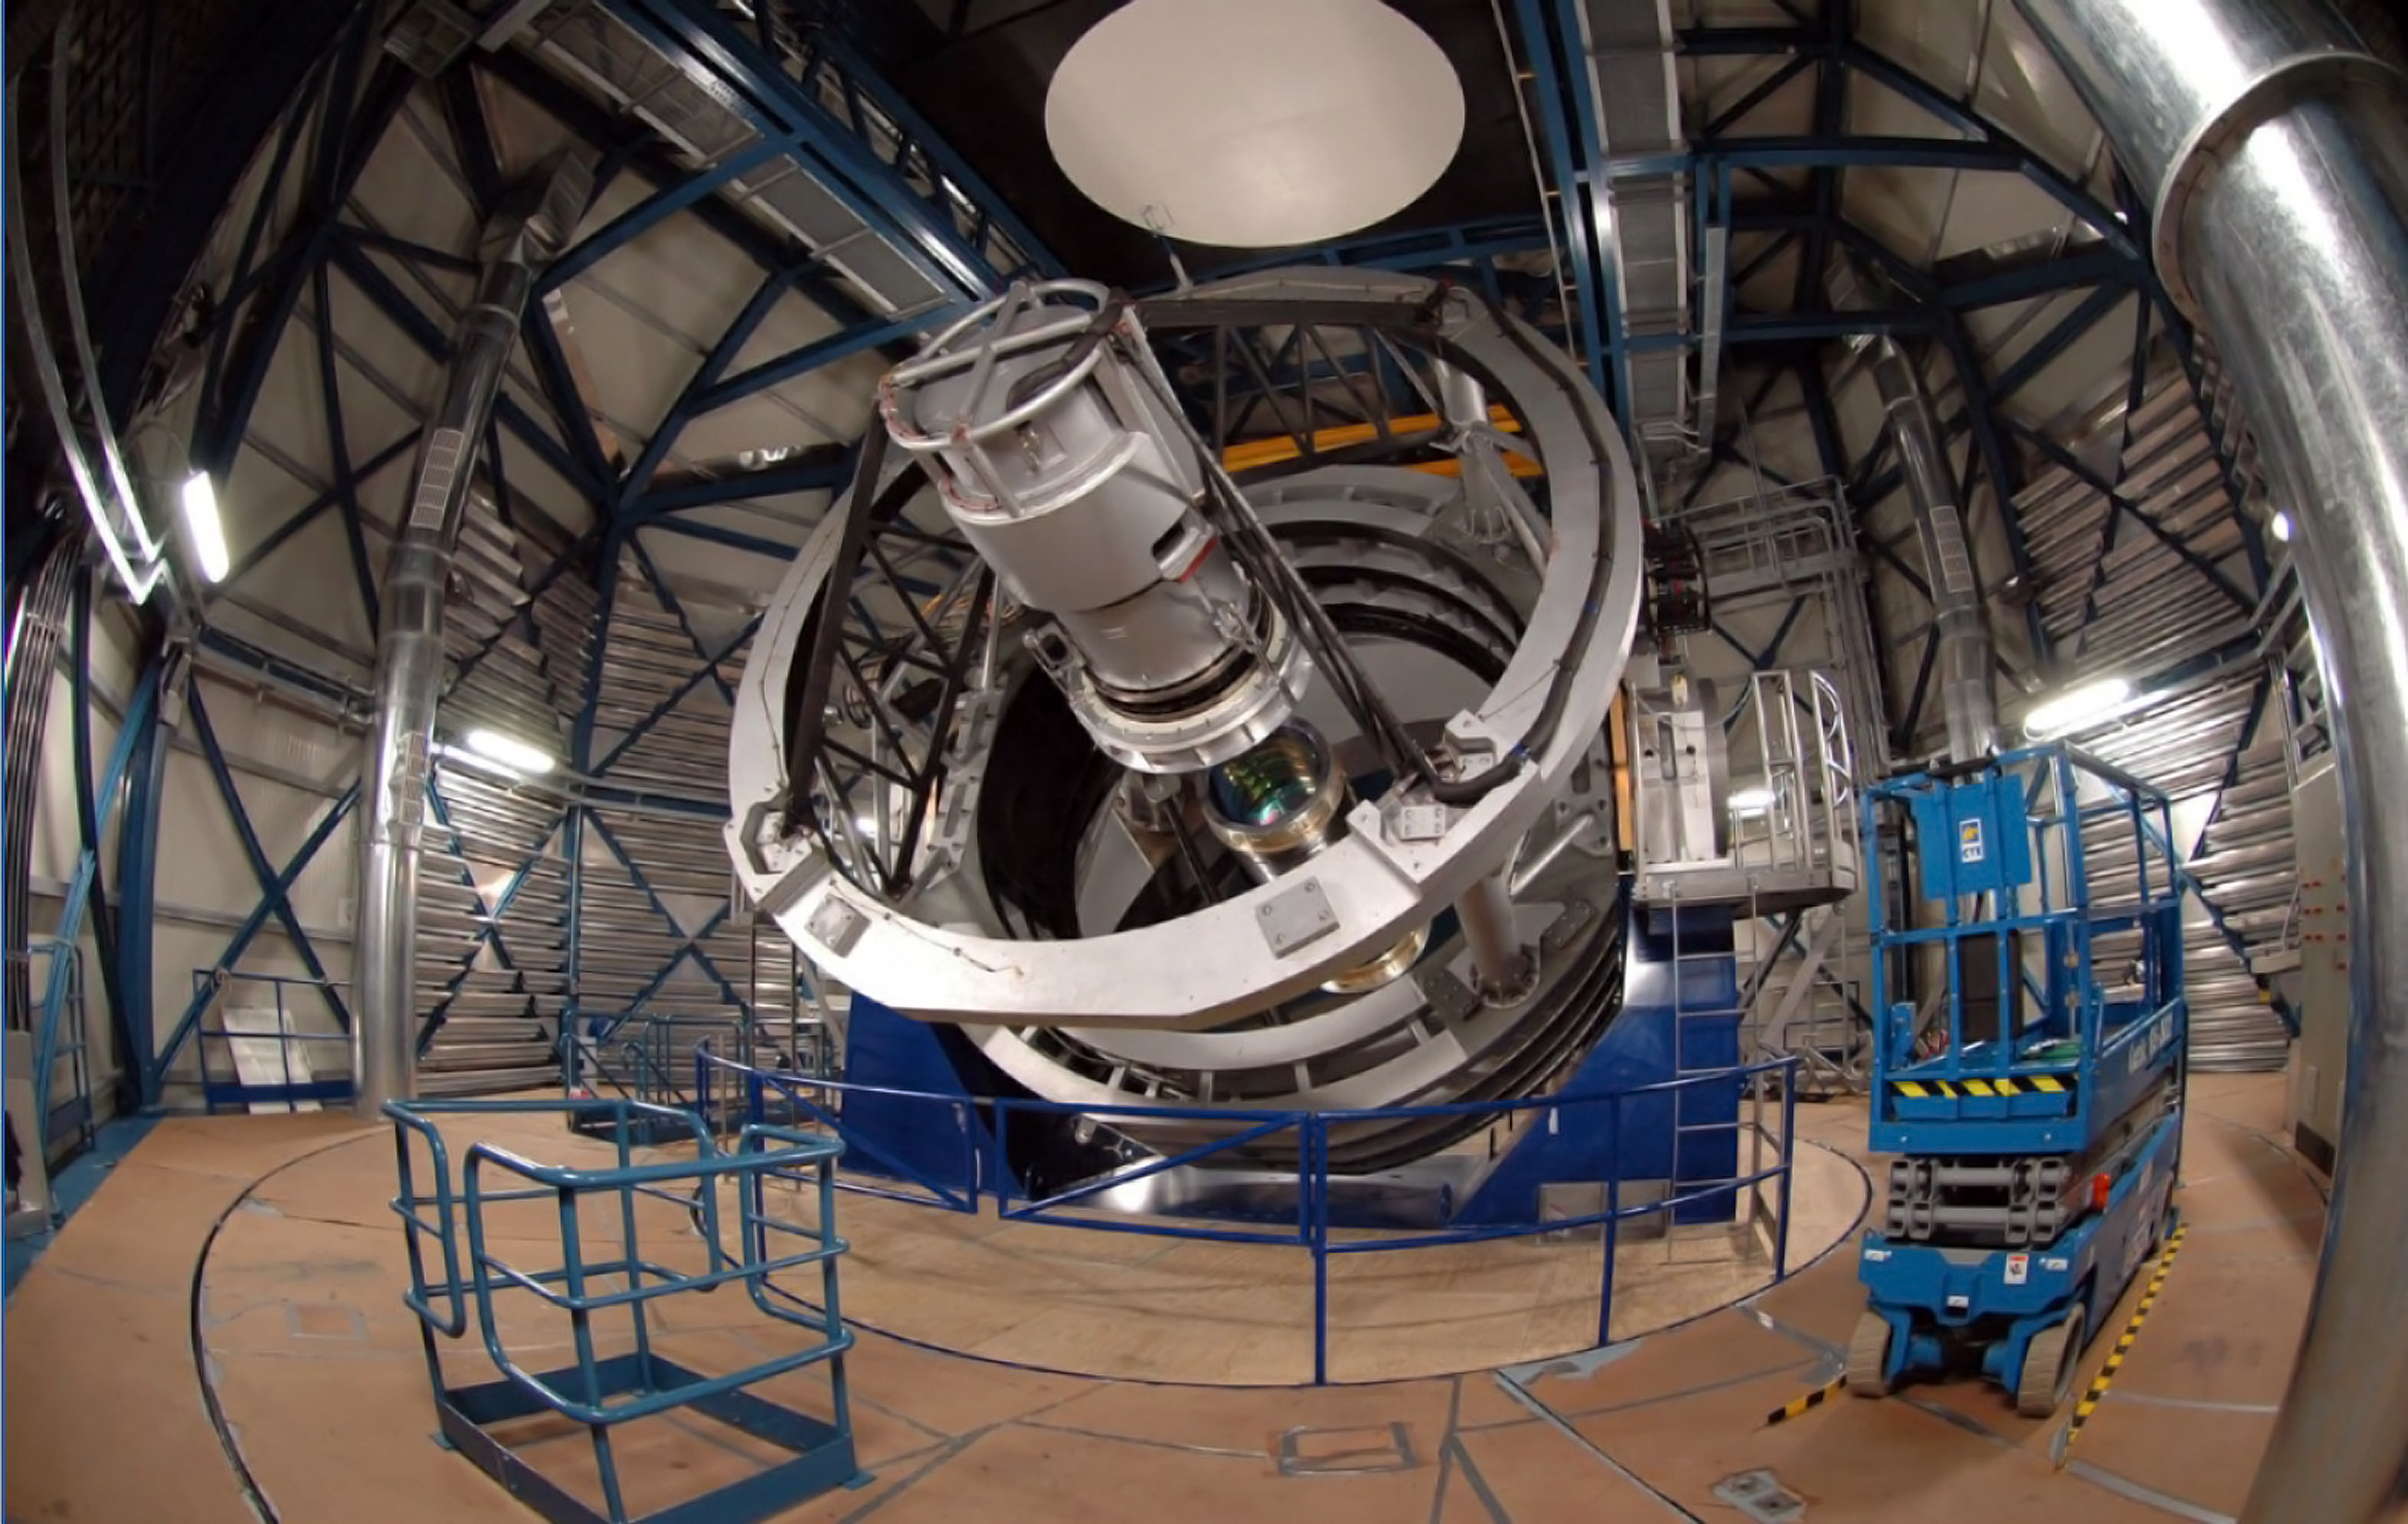

The Visible and Infrared Survey Telescope — VISTA

This photograph from early 2009 shows the VISTA telescope, which is currently completing tests in its dome at Paranal in Chile. VISTA, along with the VST (VLT Survey Telescope) is one of two ESO survey telescopes about to start work surveying the southern skies.

VISTA has a main mirror that is 4.1 metres across and is by far the largest telescope in the world dedicated to surveying the sky at near-infrared wavelengths. It was conceived and developed by the United Kingdom and became an in-kind contribution to ESO as part of the UK's accession agreement, with the subscription paid by the UK Science and Technology Facilities Council (STFC). The main mirror is the most highly curved mirror of its size ever made and at the heart of VISTA is a 3-tonne camera containing 16 special detectors sensitive to infrared light with a combined total of 67 megapixels. It will have widest coverage of any astronomical near-infrared camera.

Observing at wavelengths longer than those visible to the human eye will allow VISTA to study objects that may be almost impossible to see in visible light because they are cool, obscured by dust clouds or because their light has been stretched towards redder wavelengths by the expansion of space during the light’s long journey from the early Universe.

VISTA will be able to detect and catalogue objects over the whole southern sky with a sensitivity that is 40 times greater than achieved with earlier infrared sky surveys such as the highly successful Two Micron All-Sky Survey. The start of VISTA surveys is planned for early in 2010.

This view looks down the stubby tube of VISTA. The white tubular structure in the foreground is the support for the secondary mirror and, just below the centre of the picture the top of the camera can be seen, complete with a light blue optical window. The dark blue structure either side of the tube is the telescope's fork mount.

Credit: Steven Beard/UKATC/ESO